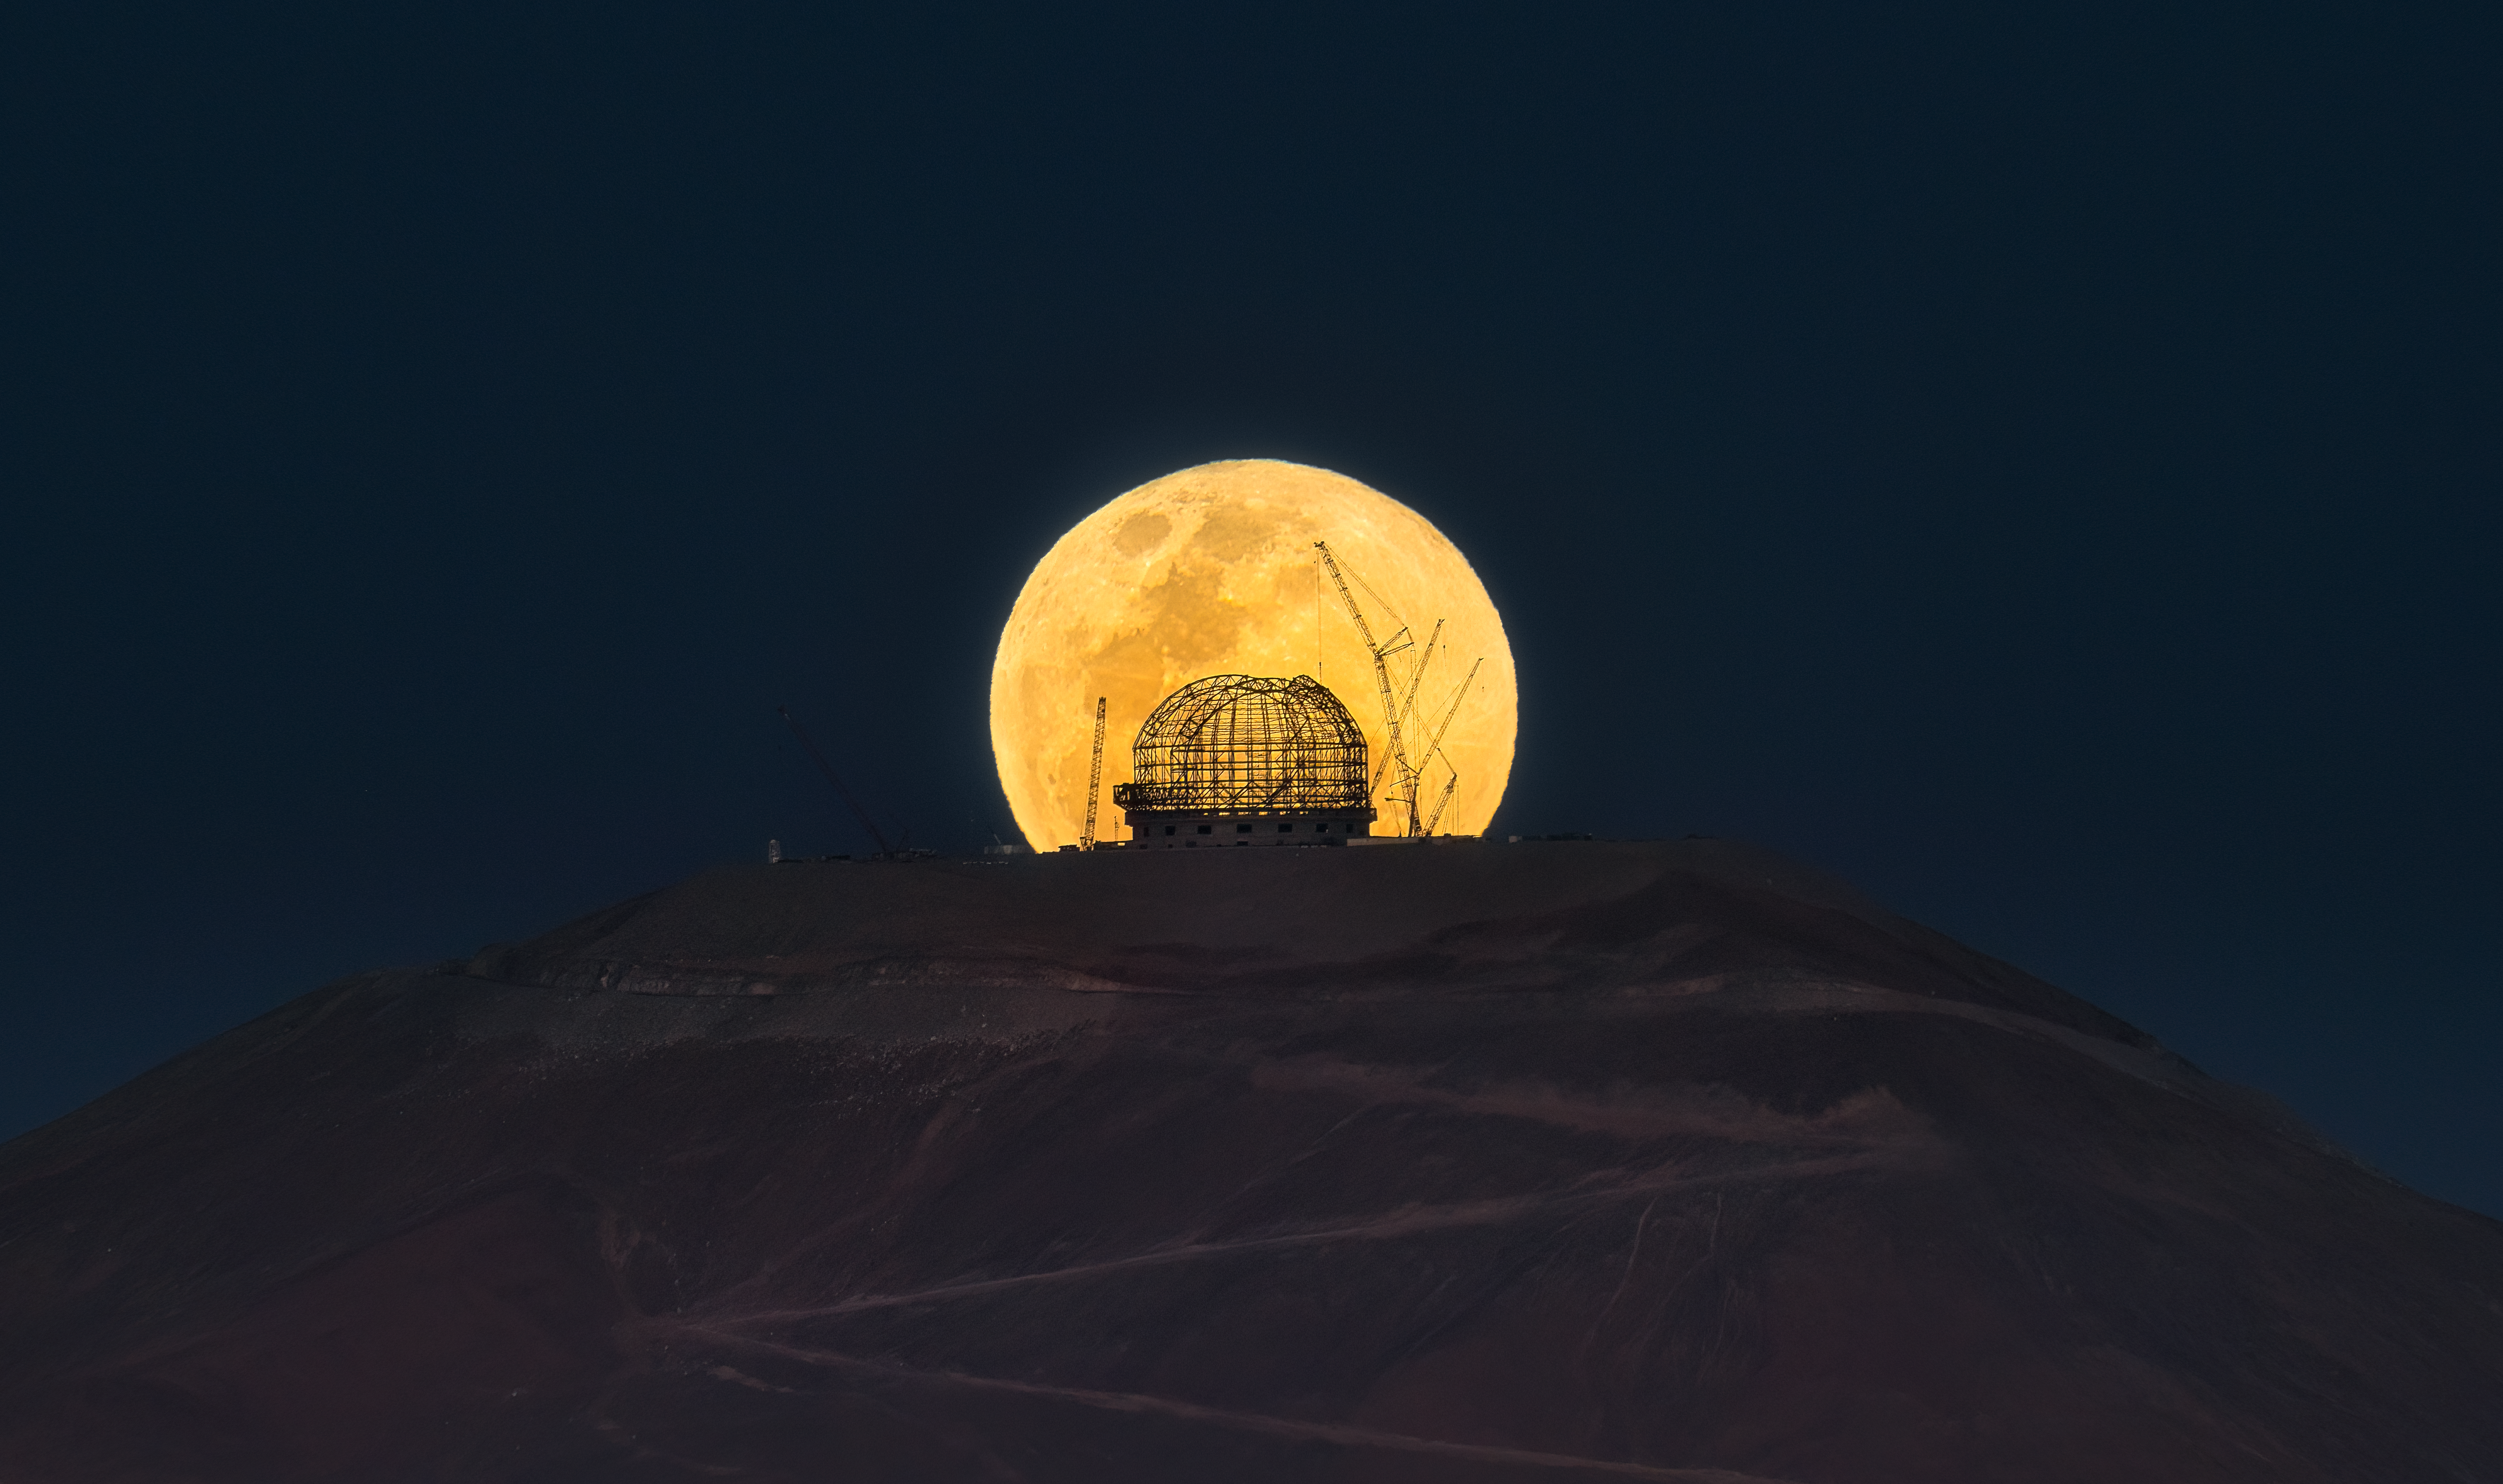

E.(L).T. phone home

It’s spooky season, and ESO’s Extremely Large Telescope (ELT) got the memo for this Halloween-inspired Picture of the Week. A full moon rises up from behind Cerro Armazones, the ELT’s perch in the Chilean Atacama Desert, where construction of the monster telescope is underway.

In this image –– a throwback to a famous scene in E.T. –– we see the steel skeleton of the telescope dome eerily illuminated under the moonlight. It now stands at a towering 80 metres high; when completed, the whole structure will rotate 360 degrees to observe the night sky, all while weighing 6100 tonnes — about as heavy as 1 500 000 pumpkins.

This ghostly image was captured on 28 October 2023, from around 20 kilometres away close to the entrance to ESO’s Paranal Observatory. It’s not every day that the Moon is positioned so perfectly behind the mountaintop, so an event was carefully planned by the Paranal Photo Club to capture the moment. Not only does the Moon cycle through different phases — new moon, first quarter, full moon and last quarter — as it orbits around Earth every 27.3 days, but its position on the horizon and the time at which it rises change over time as well.

Credit: J. Beltrán/ESO